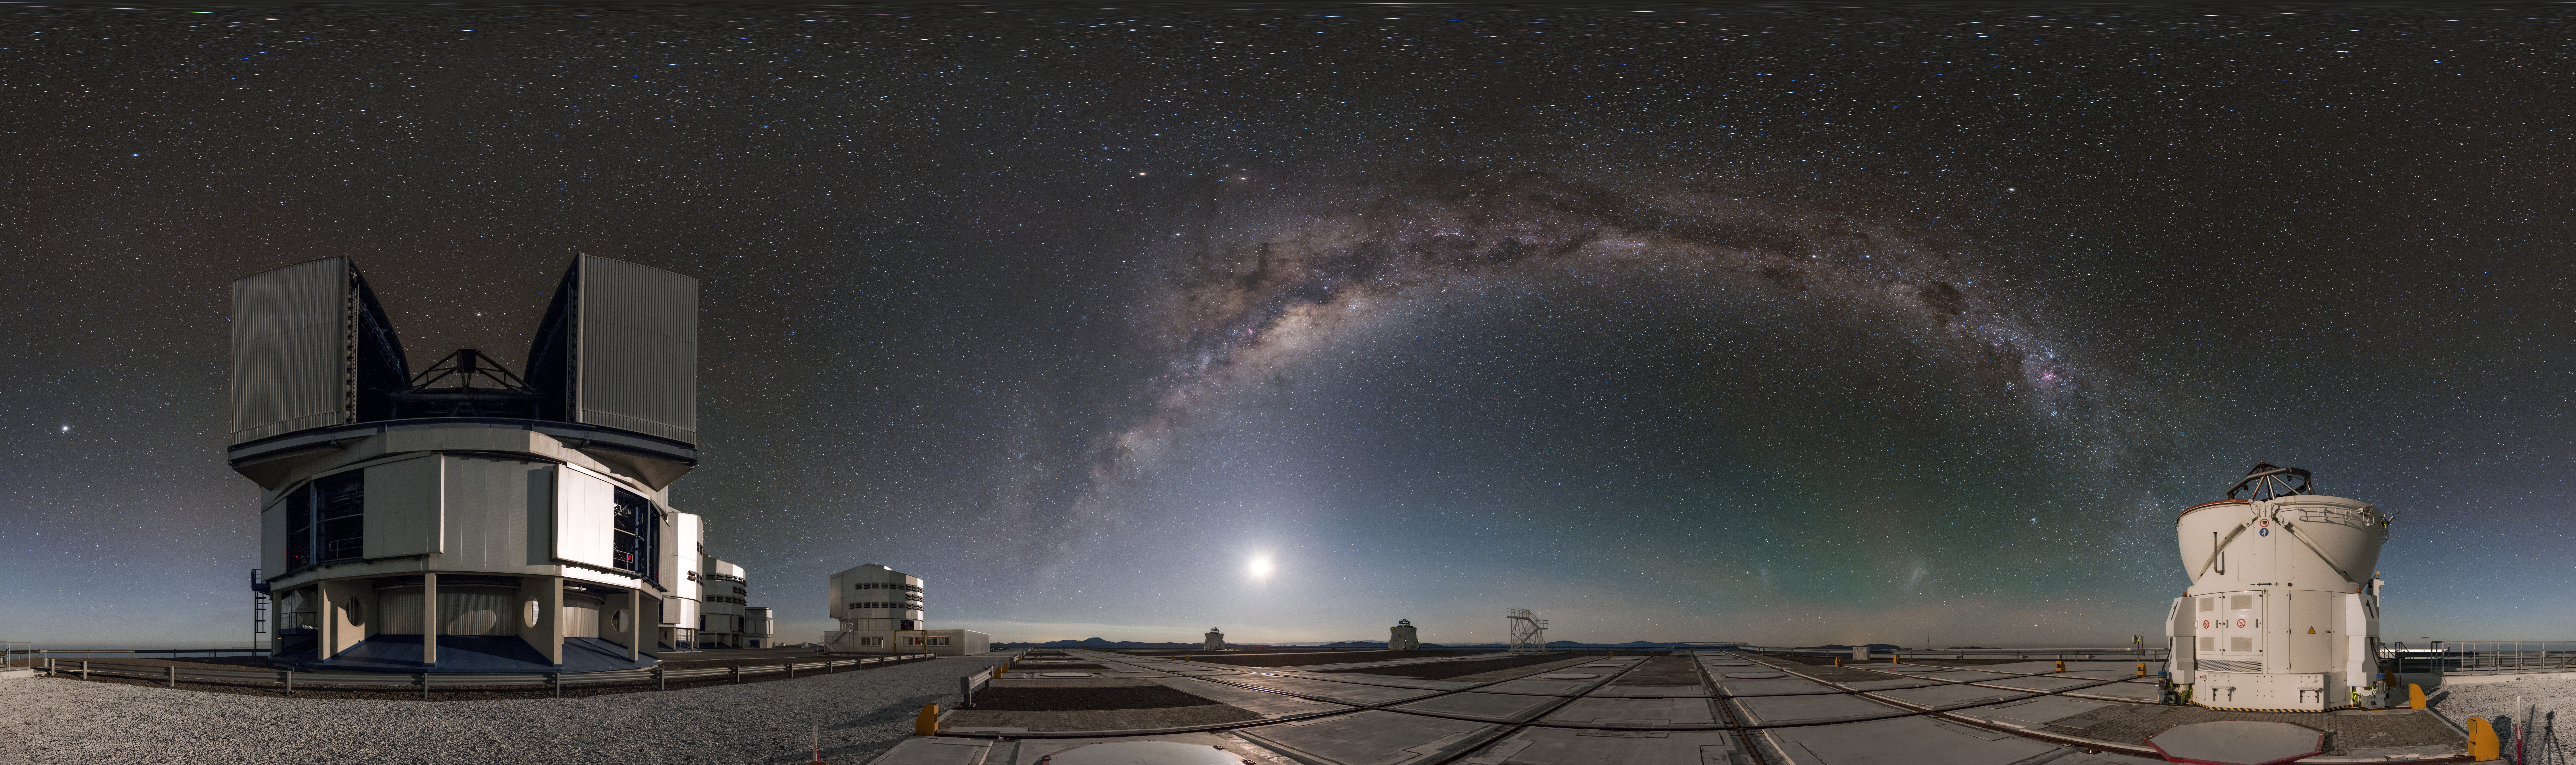

Big and small

In this equirectangular panorama one of the four small auxiliary telescopes stands alongside its larger counterpart, one of the four unit telescopes of the ESO Very Large Telescope (VLT) in Chile. They are separated by the arc of the Milky Way, under which the faint blotches of our neighbouring dwarf galaxies— the Large and Small Magellanic Clouds — are just visible.

Links to alternative projections of this image:

Fisheye projection of this image
Extended to 360 x 180 degrees (with black) version of this image

Credit: ESO/B. Tafreshi